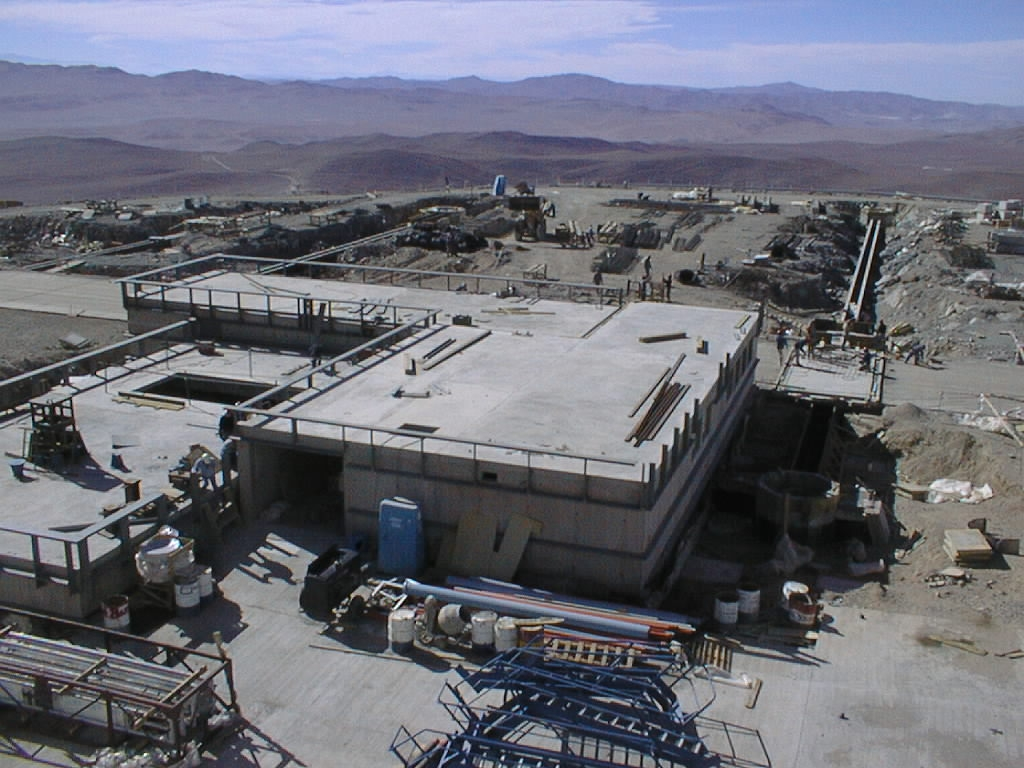

VLT future interferometric laboratory

View from the UT1 enclosure towards the (partly subterranian) building that will house the Interferometric Laboratory. By combining the light from the large telescopes and/or the smaller, movable 1.8-m telescopes, the VLT will act as a giant interferometer and will be able to deliver astronomical images of unprecedented sharpness.

Credit: ESO